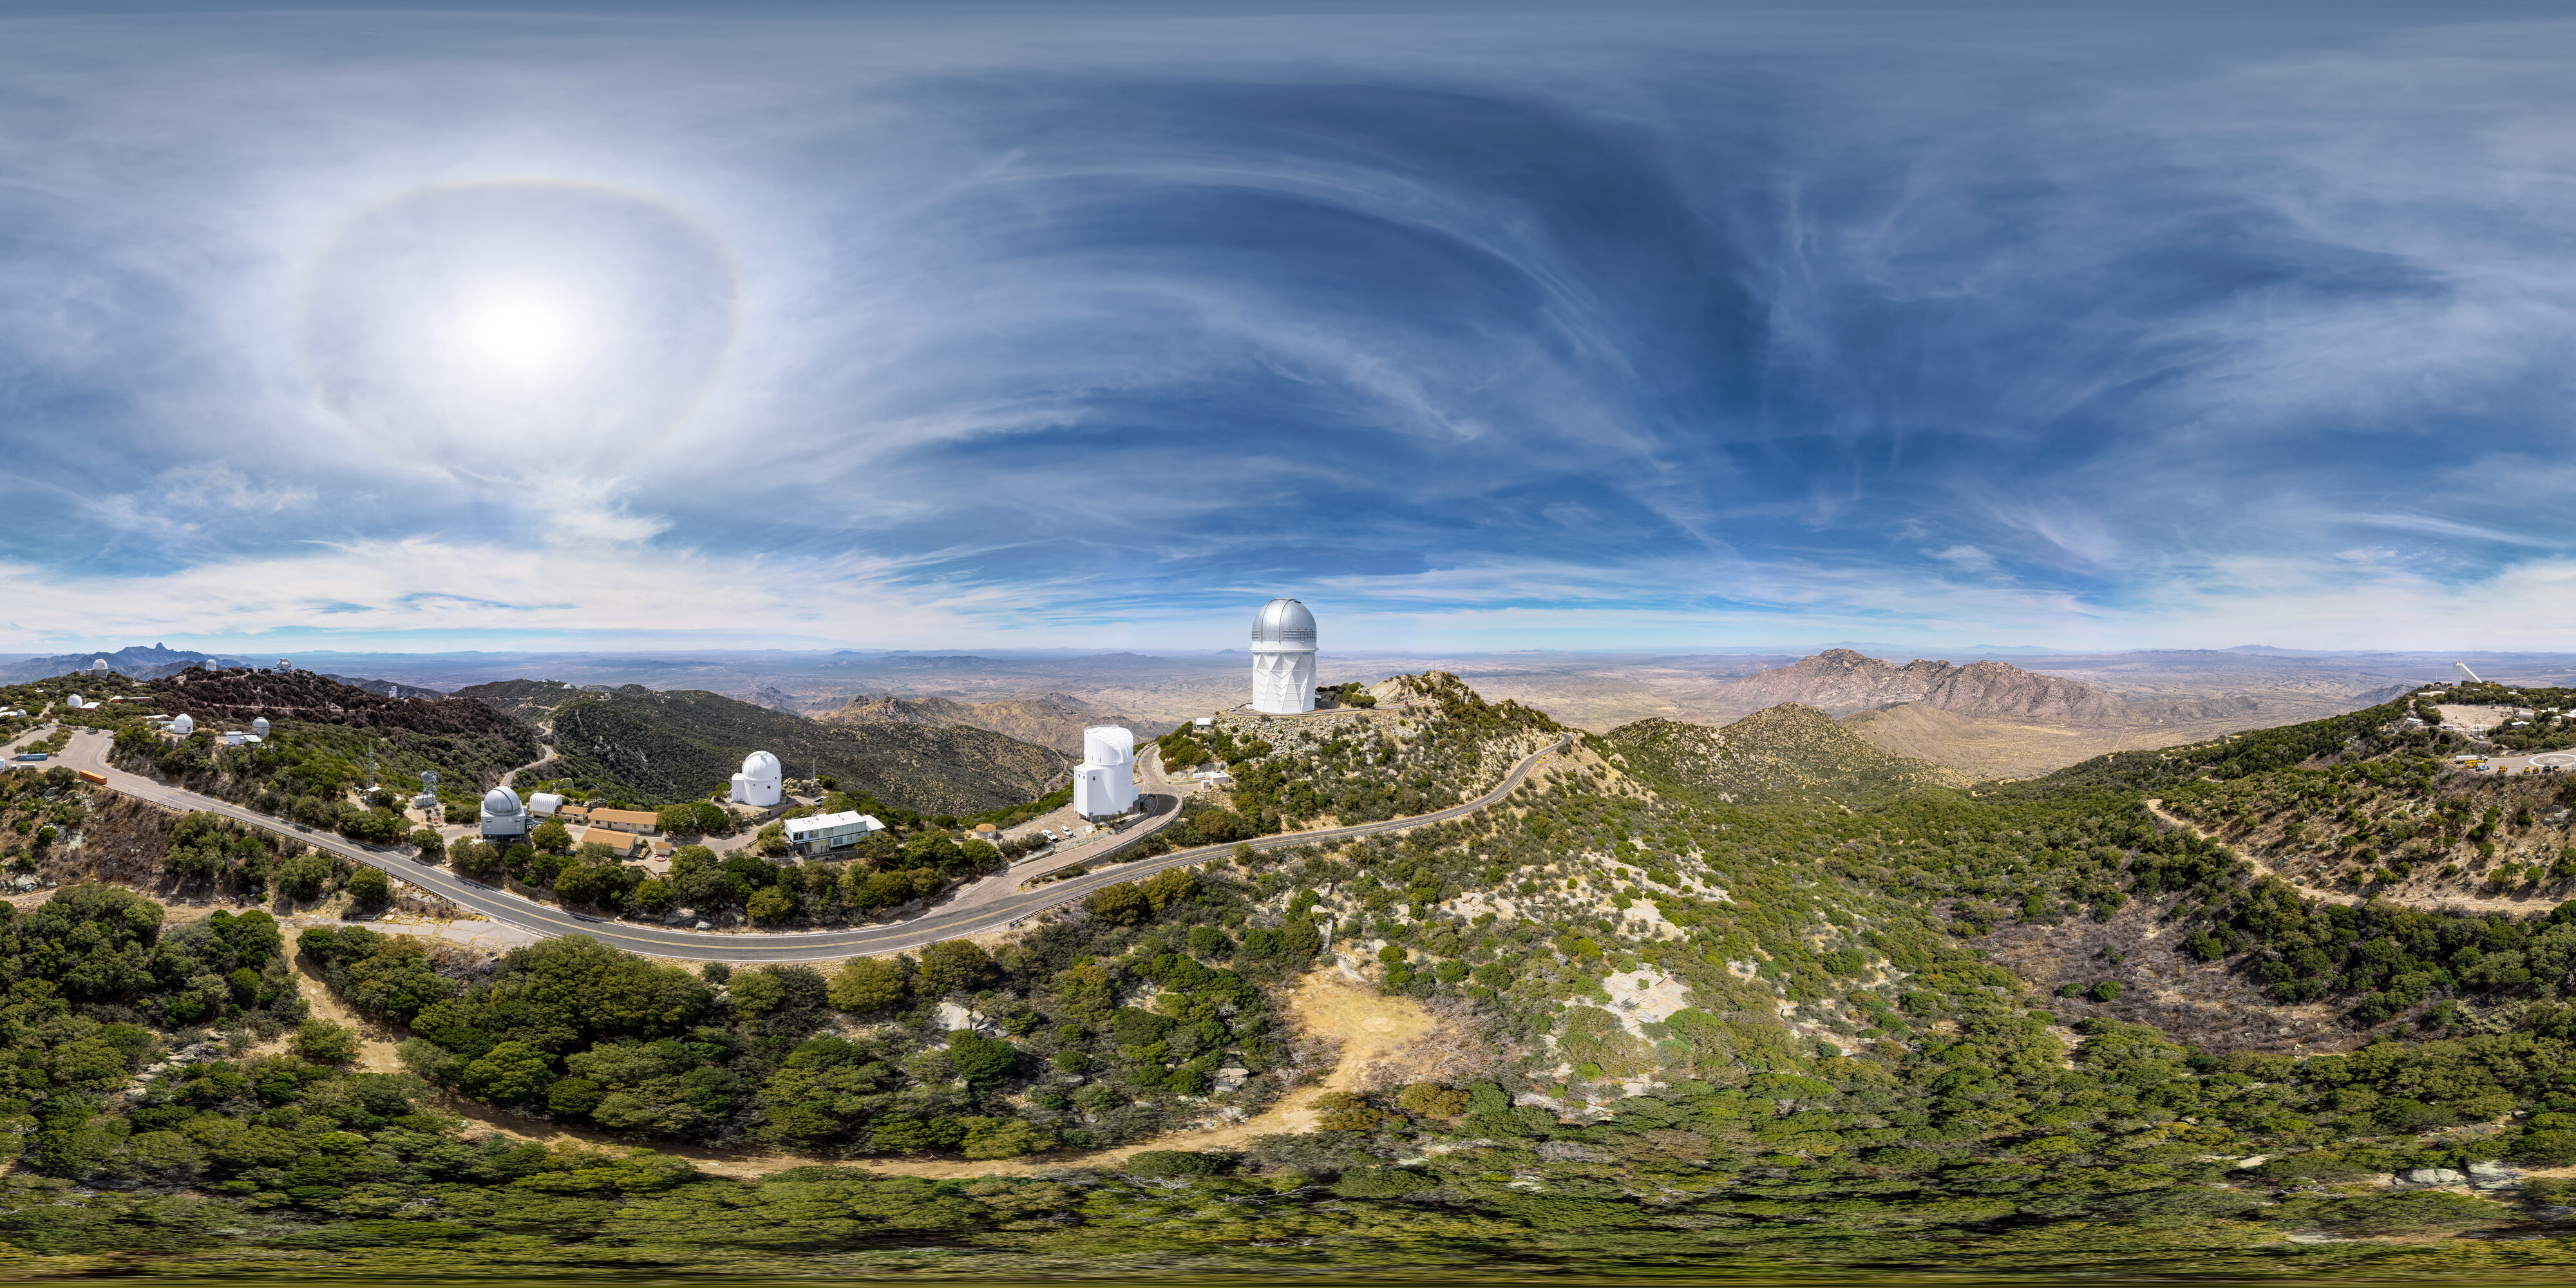

360 degree view of Kitt Peak National Observatory

Stitched aerial panorama of Kitt Peak National Observatory.

Credit: KPNO/NOIRLab/NSF/AURA/T. Matsopoulos